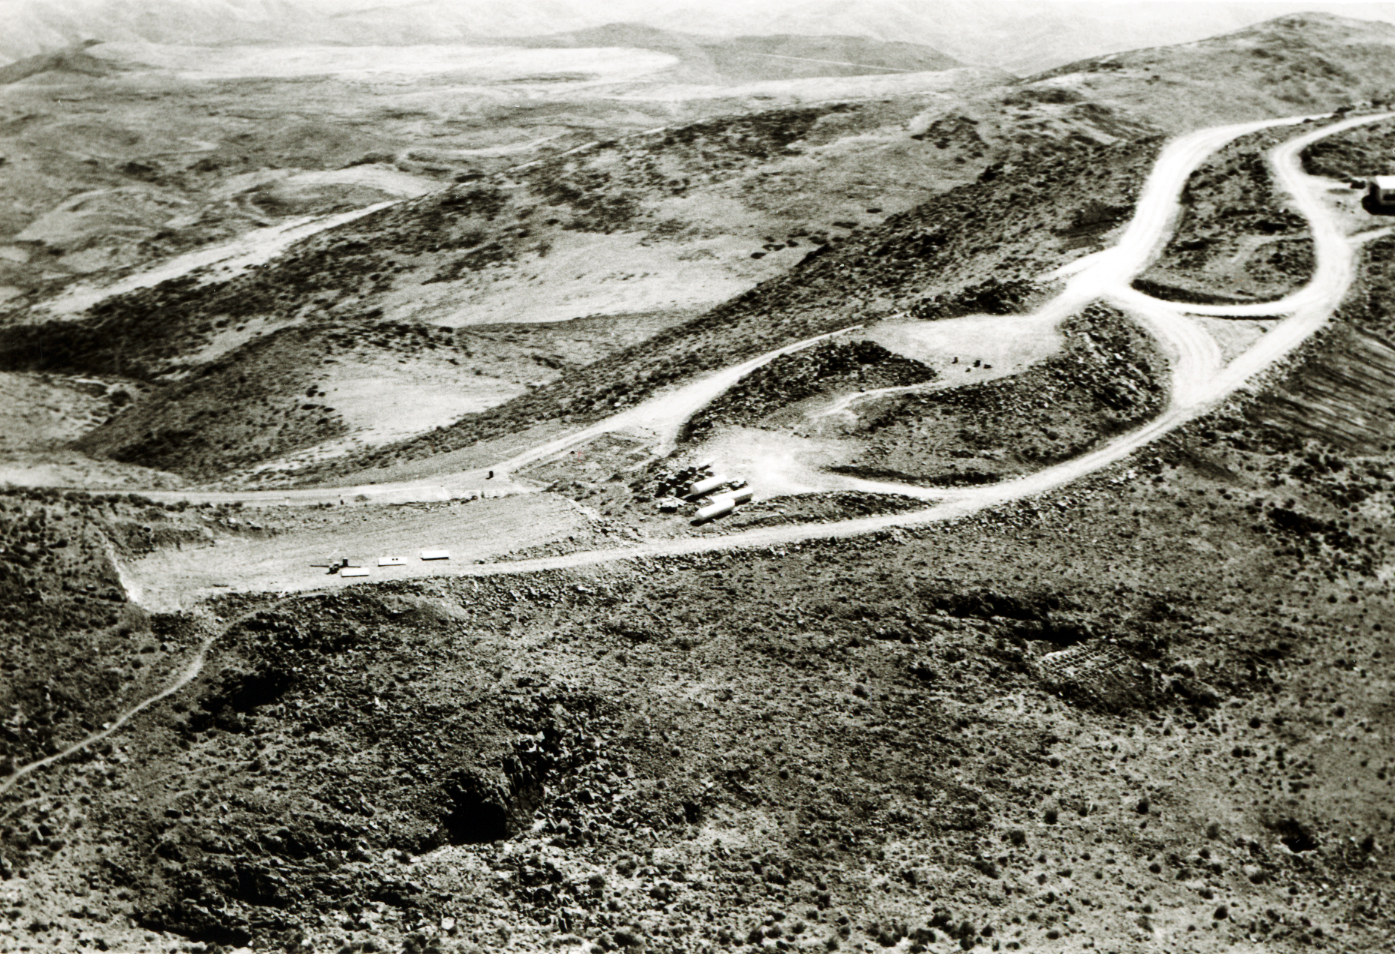

La Silla in 1966

Aerial view of the La Silla Observatory, 1966.

Credit: ESO/R. Holder